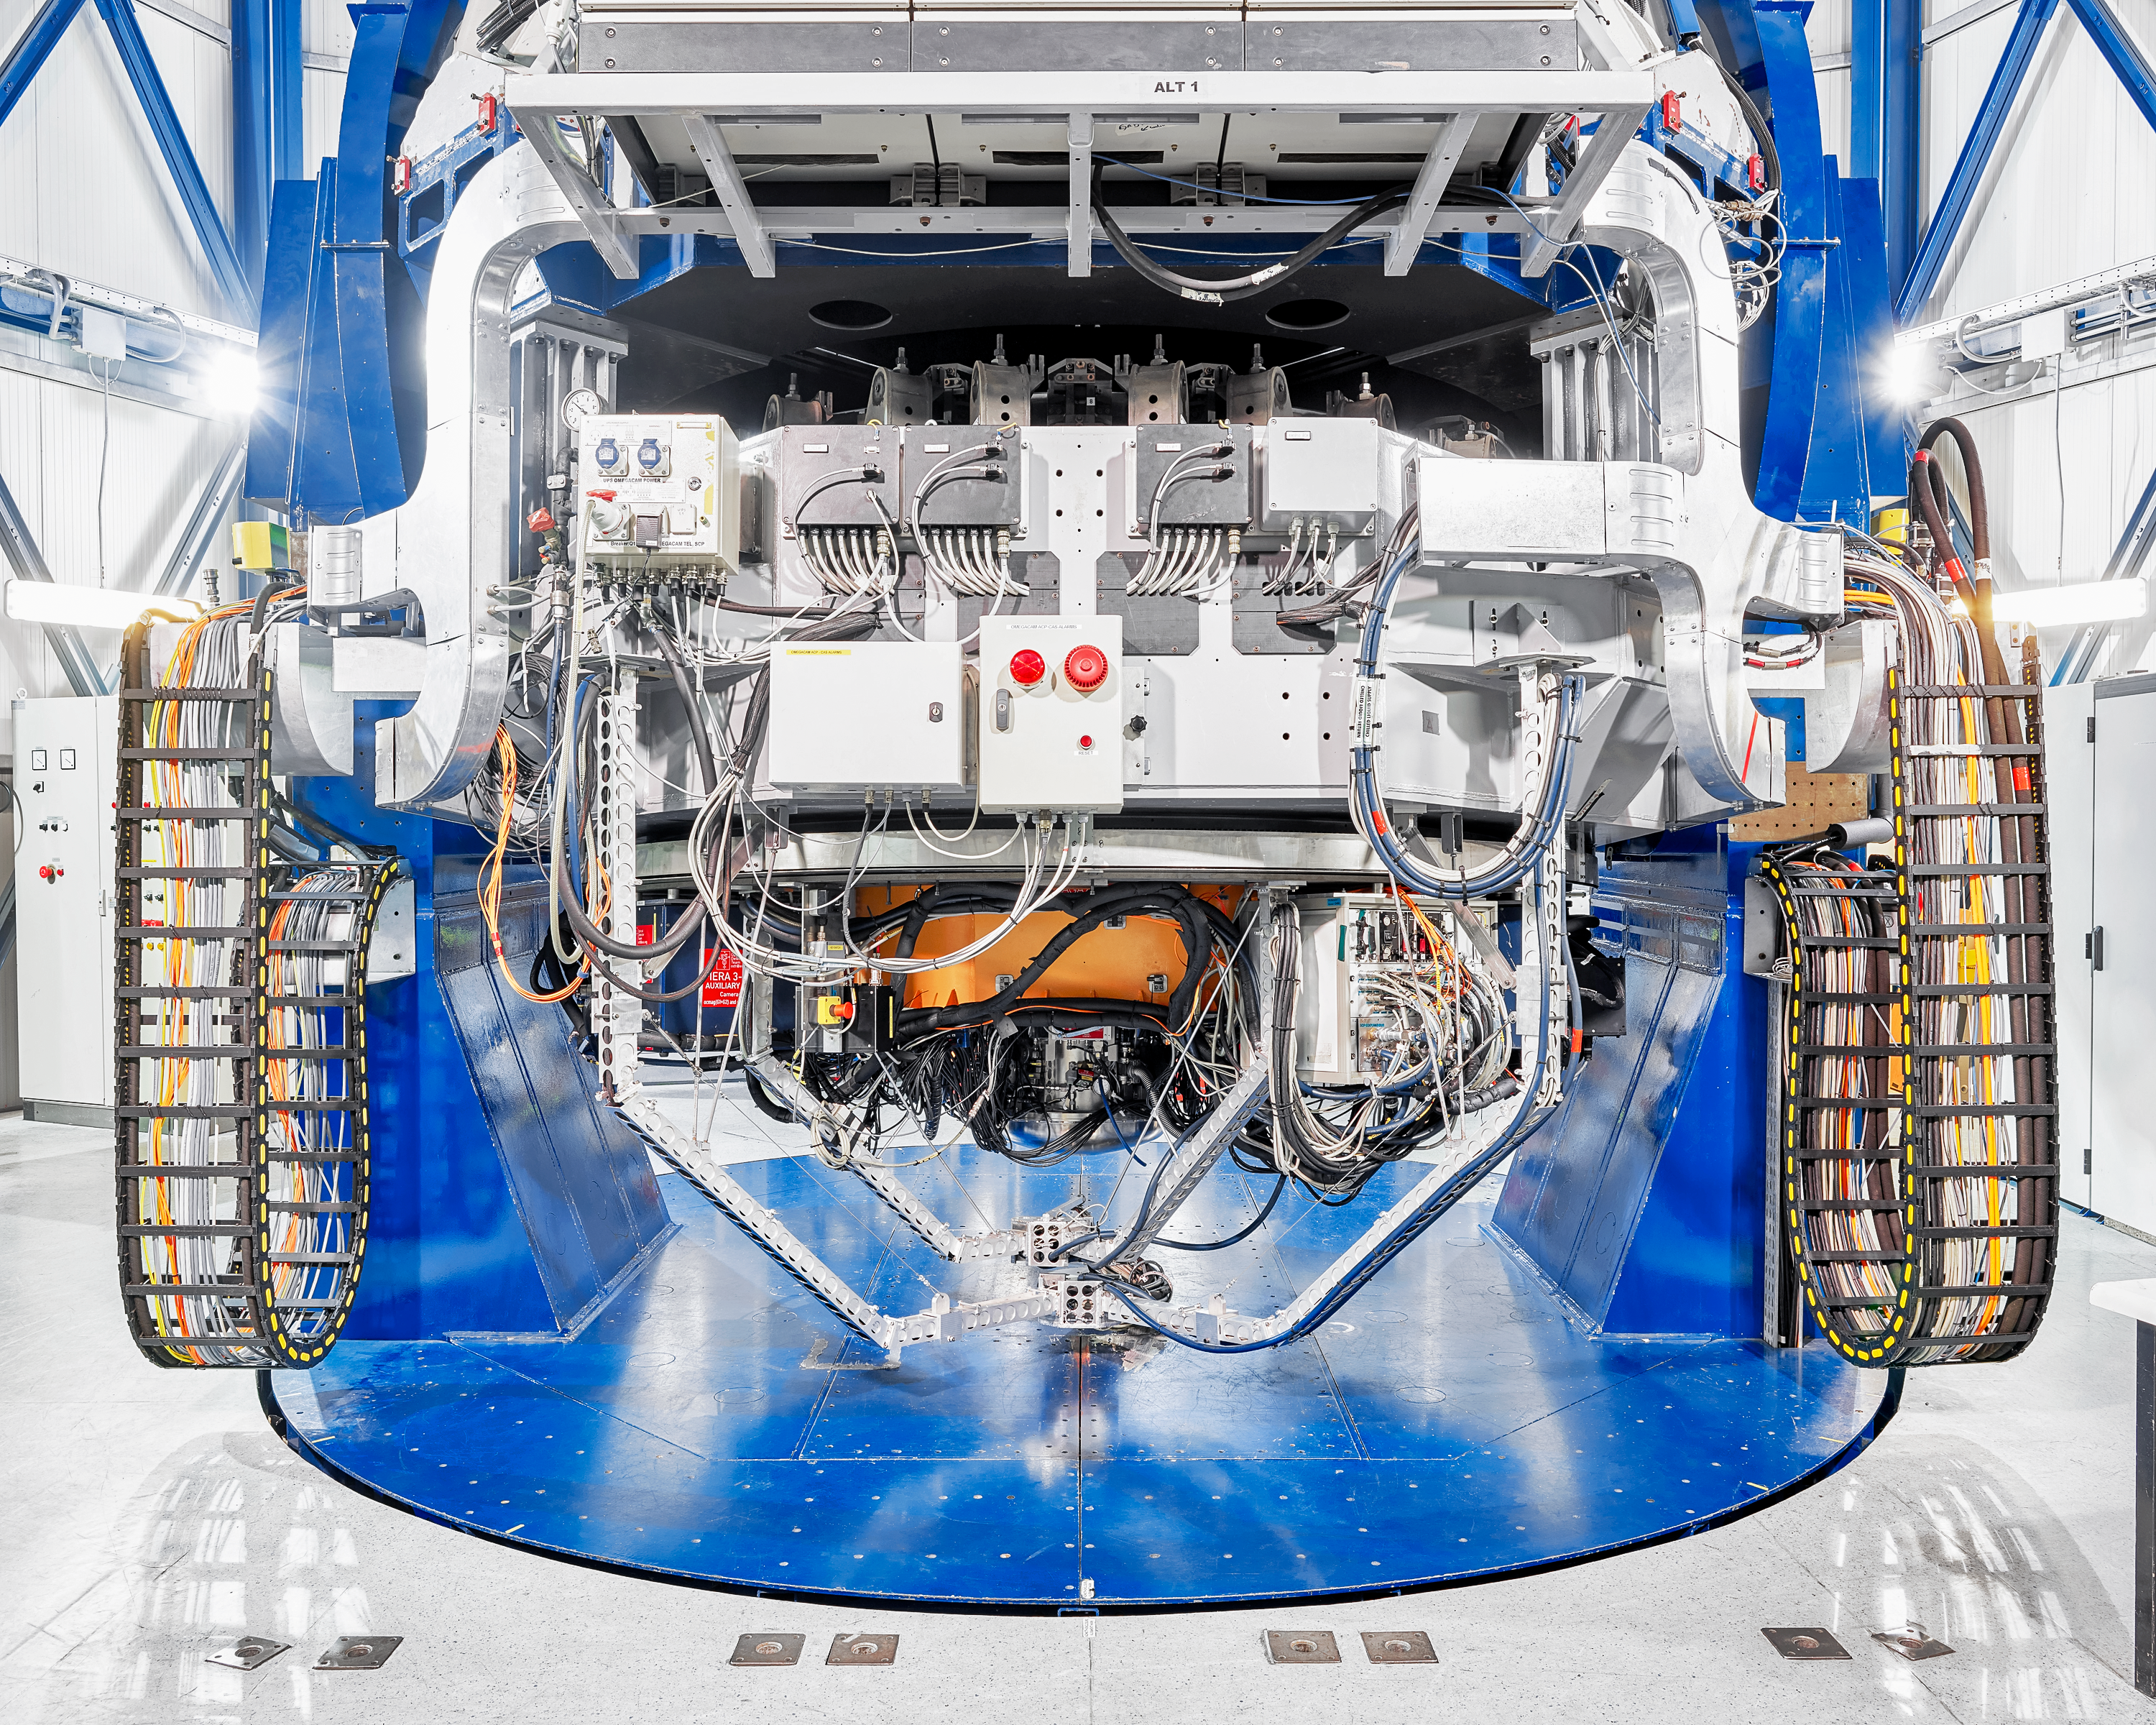

VLT's inner workings

The inner workings of the Very Large Telescope (VLT) at Paranal Observatory.

Credit: Luxy Images/ESO